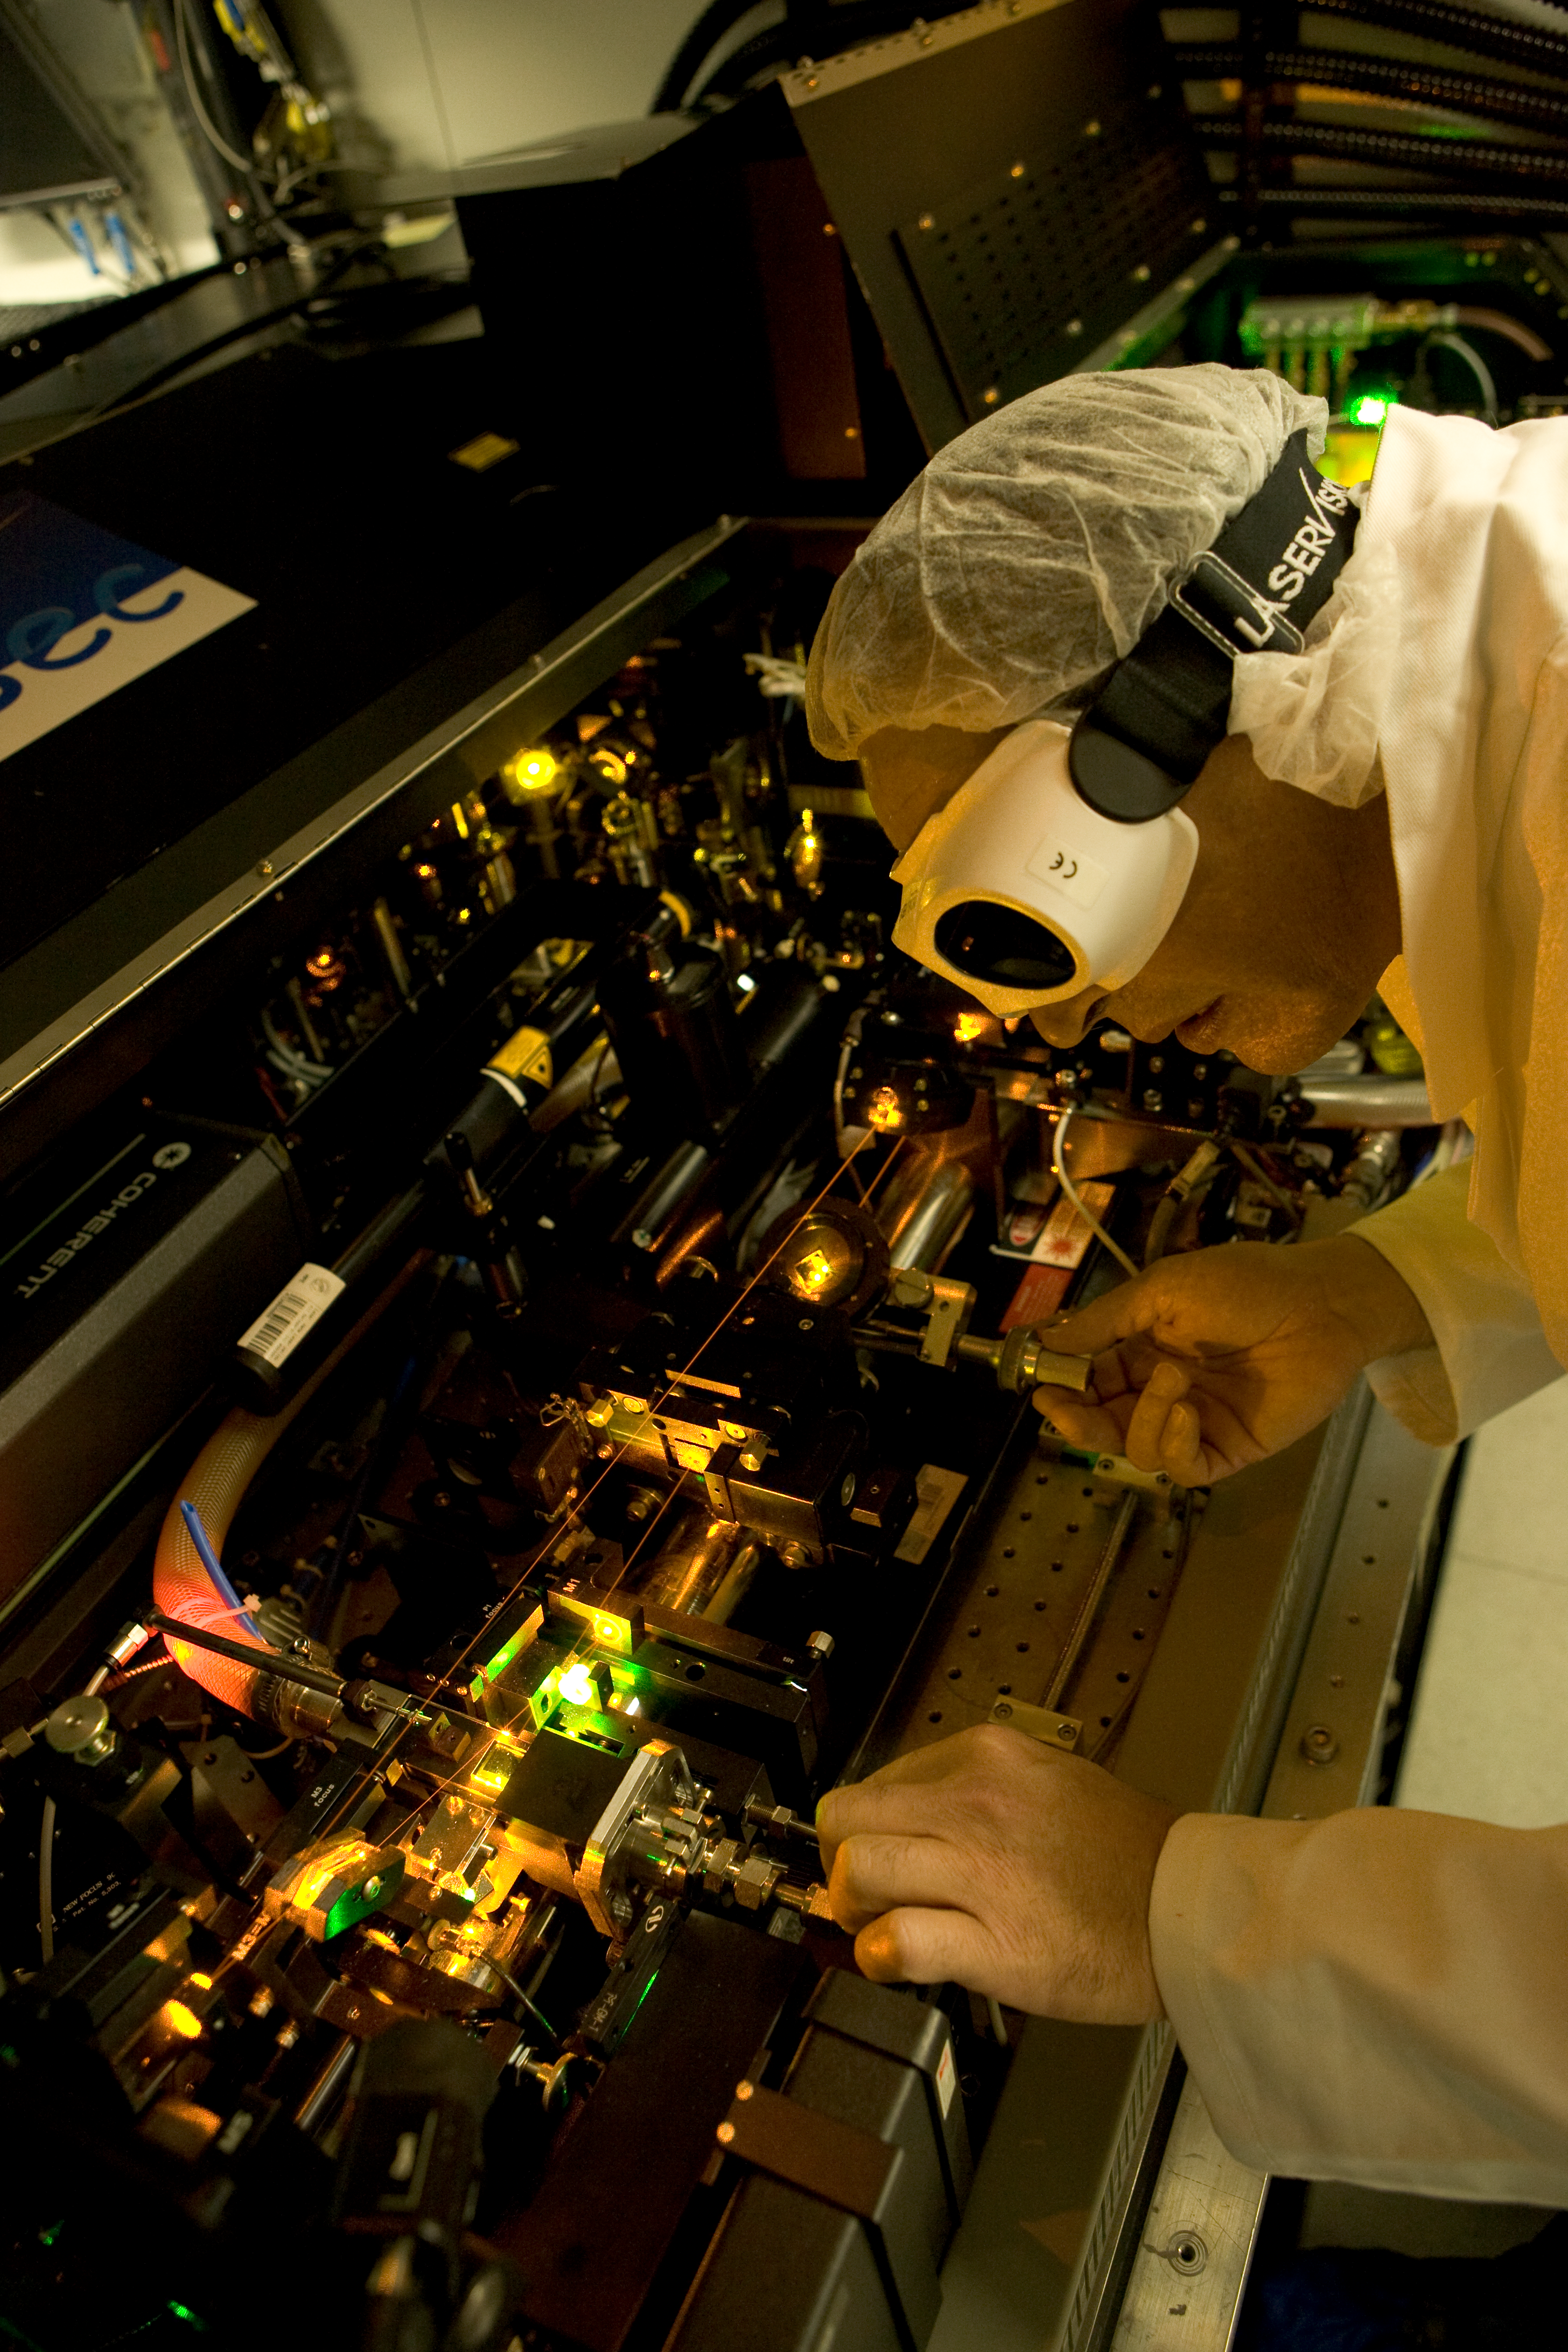

Laser Guide Star Facility (LGSF)

The LGSF produces an artificial star by illuminating Sodium atoms located in the upper atmosphere at 90km altitude. This "star" is then used as a reference for the adaptive optics systems, which can use it to correct for the turbulence in the atmosphere and restore the sharpness of the images, almost as if the atmosphere was not present. The laser used is so powerful that its beam is visible on this image without any special effect. It would also instantly blind the technician operating it, should the beam be reflected into his eyes. This is why safety glasses have to be worn at all time in the laboratory where the laser source is located. Note the orange colour of the beams: it is exactly the same colour as that of the sodium street lamps. The laser has been tuned to that colour to efficiently excite the sodium atoms in the high atmosphere.

Credit: ESO/H.H.Heyer